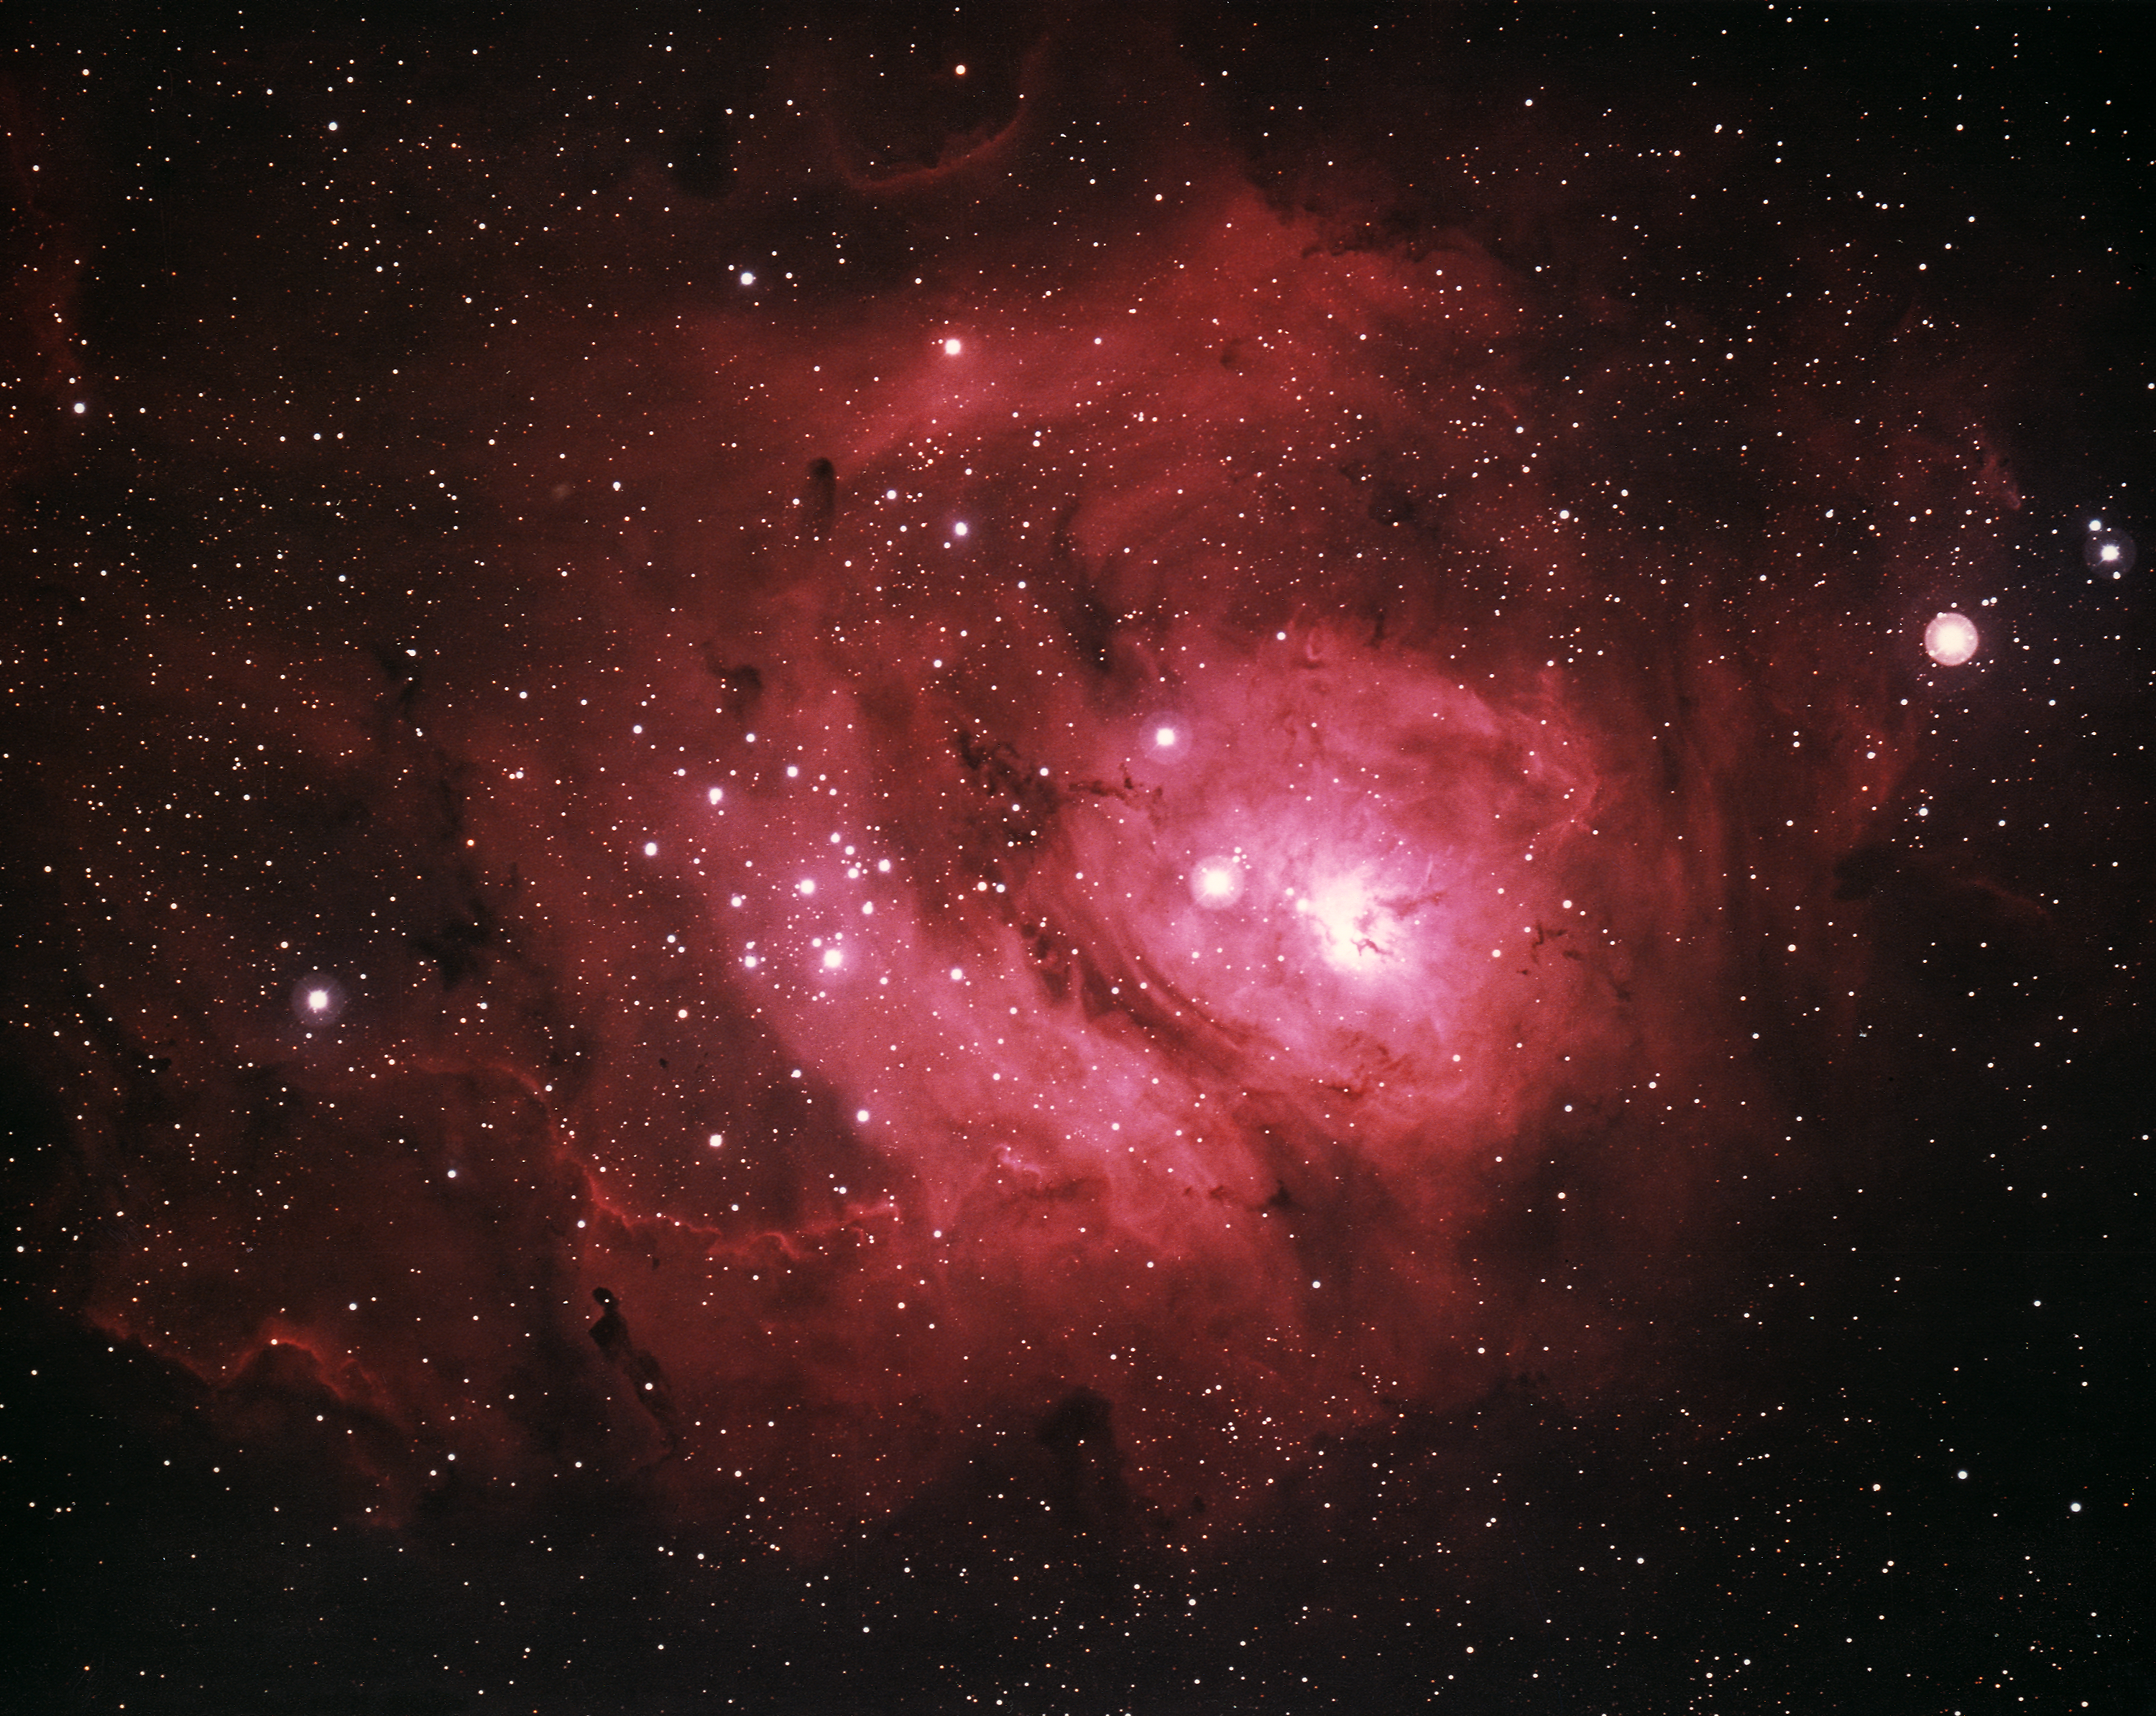

The Lagoon Nebula, M8 (NGC 6523)

The Lagoon Nebula, Messier object 8 (M8) or NGC 6523, in the constellation of Sagittarius, as seen by the Kitt Peak 4-meter Mayall telescope in 1973. North is at the top. The lagoon nebula glows with the red light of hydrogen (H alpha) excited by the radiation of very hot stars buried within its center. Deep within the cloud, dark filaments of obscuring matter emit strong infrared radiation. Several peculiar variable stars in the nebula occasionally flare up, increasing in brightness to some 25 times their normal luminosity. The nebula is about 6500 light-years away and about 60 light-years across.

Credit: NOIRLab/NSF/AURA